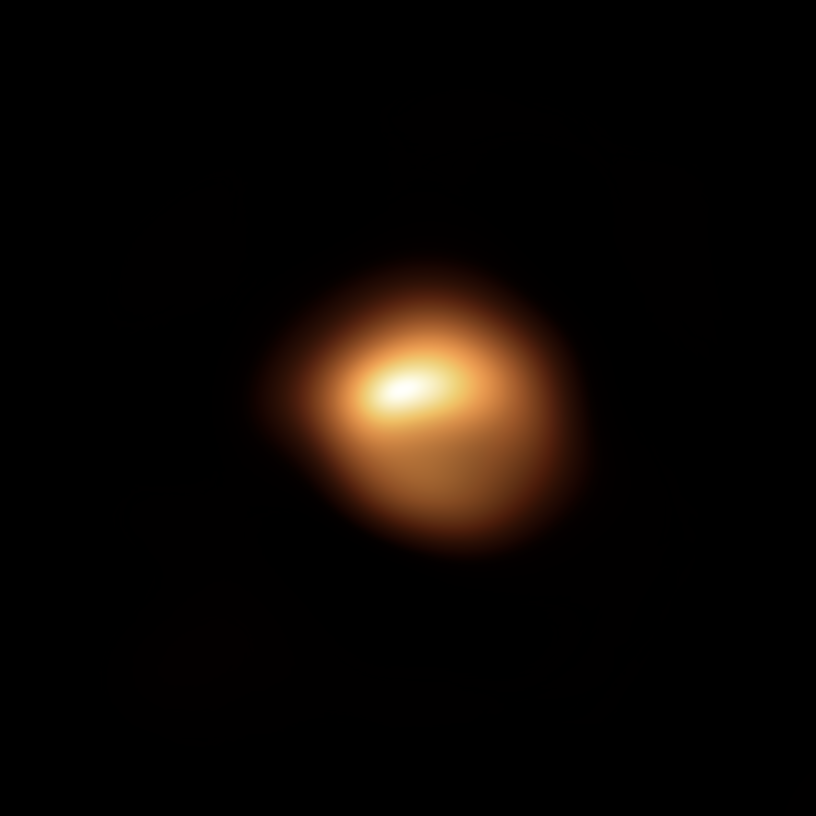

SPHERE's view of Betelgeuse in December 2019

The red supergiant star Betelgeuse, in the constellation of Orion, has been undergoing unprecedented dimming. This stunning image of the star’s surface, taken with the SPHERE instrument on ESO’s Very Large Telescope late last year, is among the first observations to come out of an observing campaign aimed at understanding why the star is becoming fainter. When compared with the image taken in January 2019, it shows how much the star has faded and how its apparent shape has changed.

Credit: ESO/M. Montargès et al.